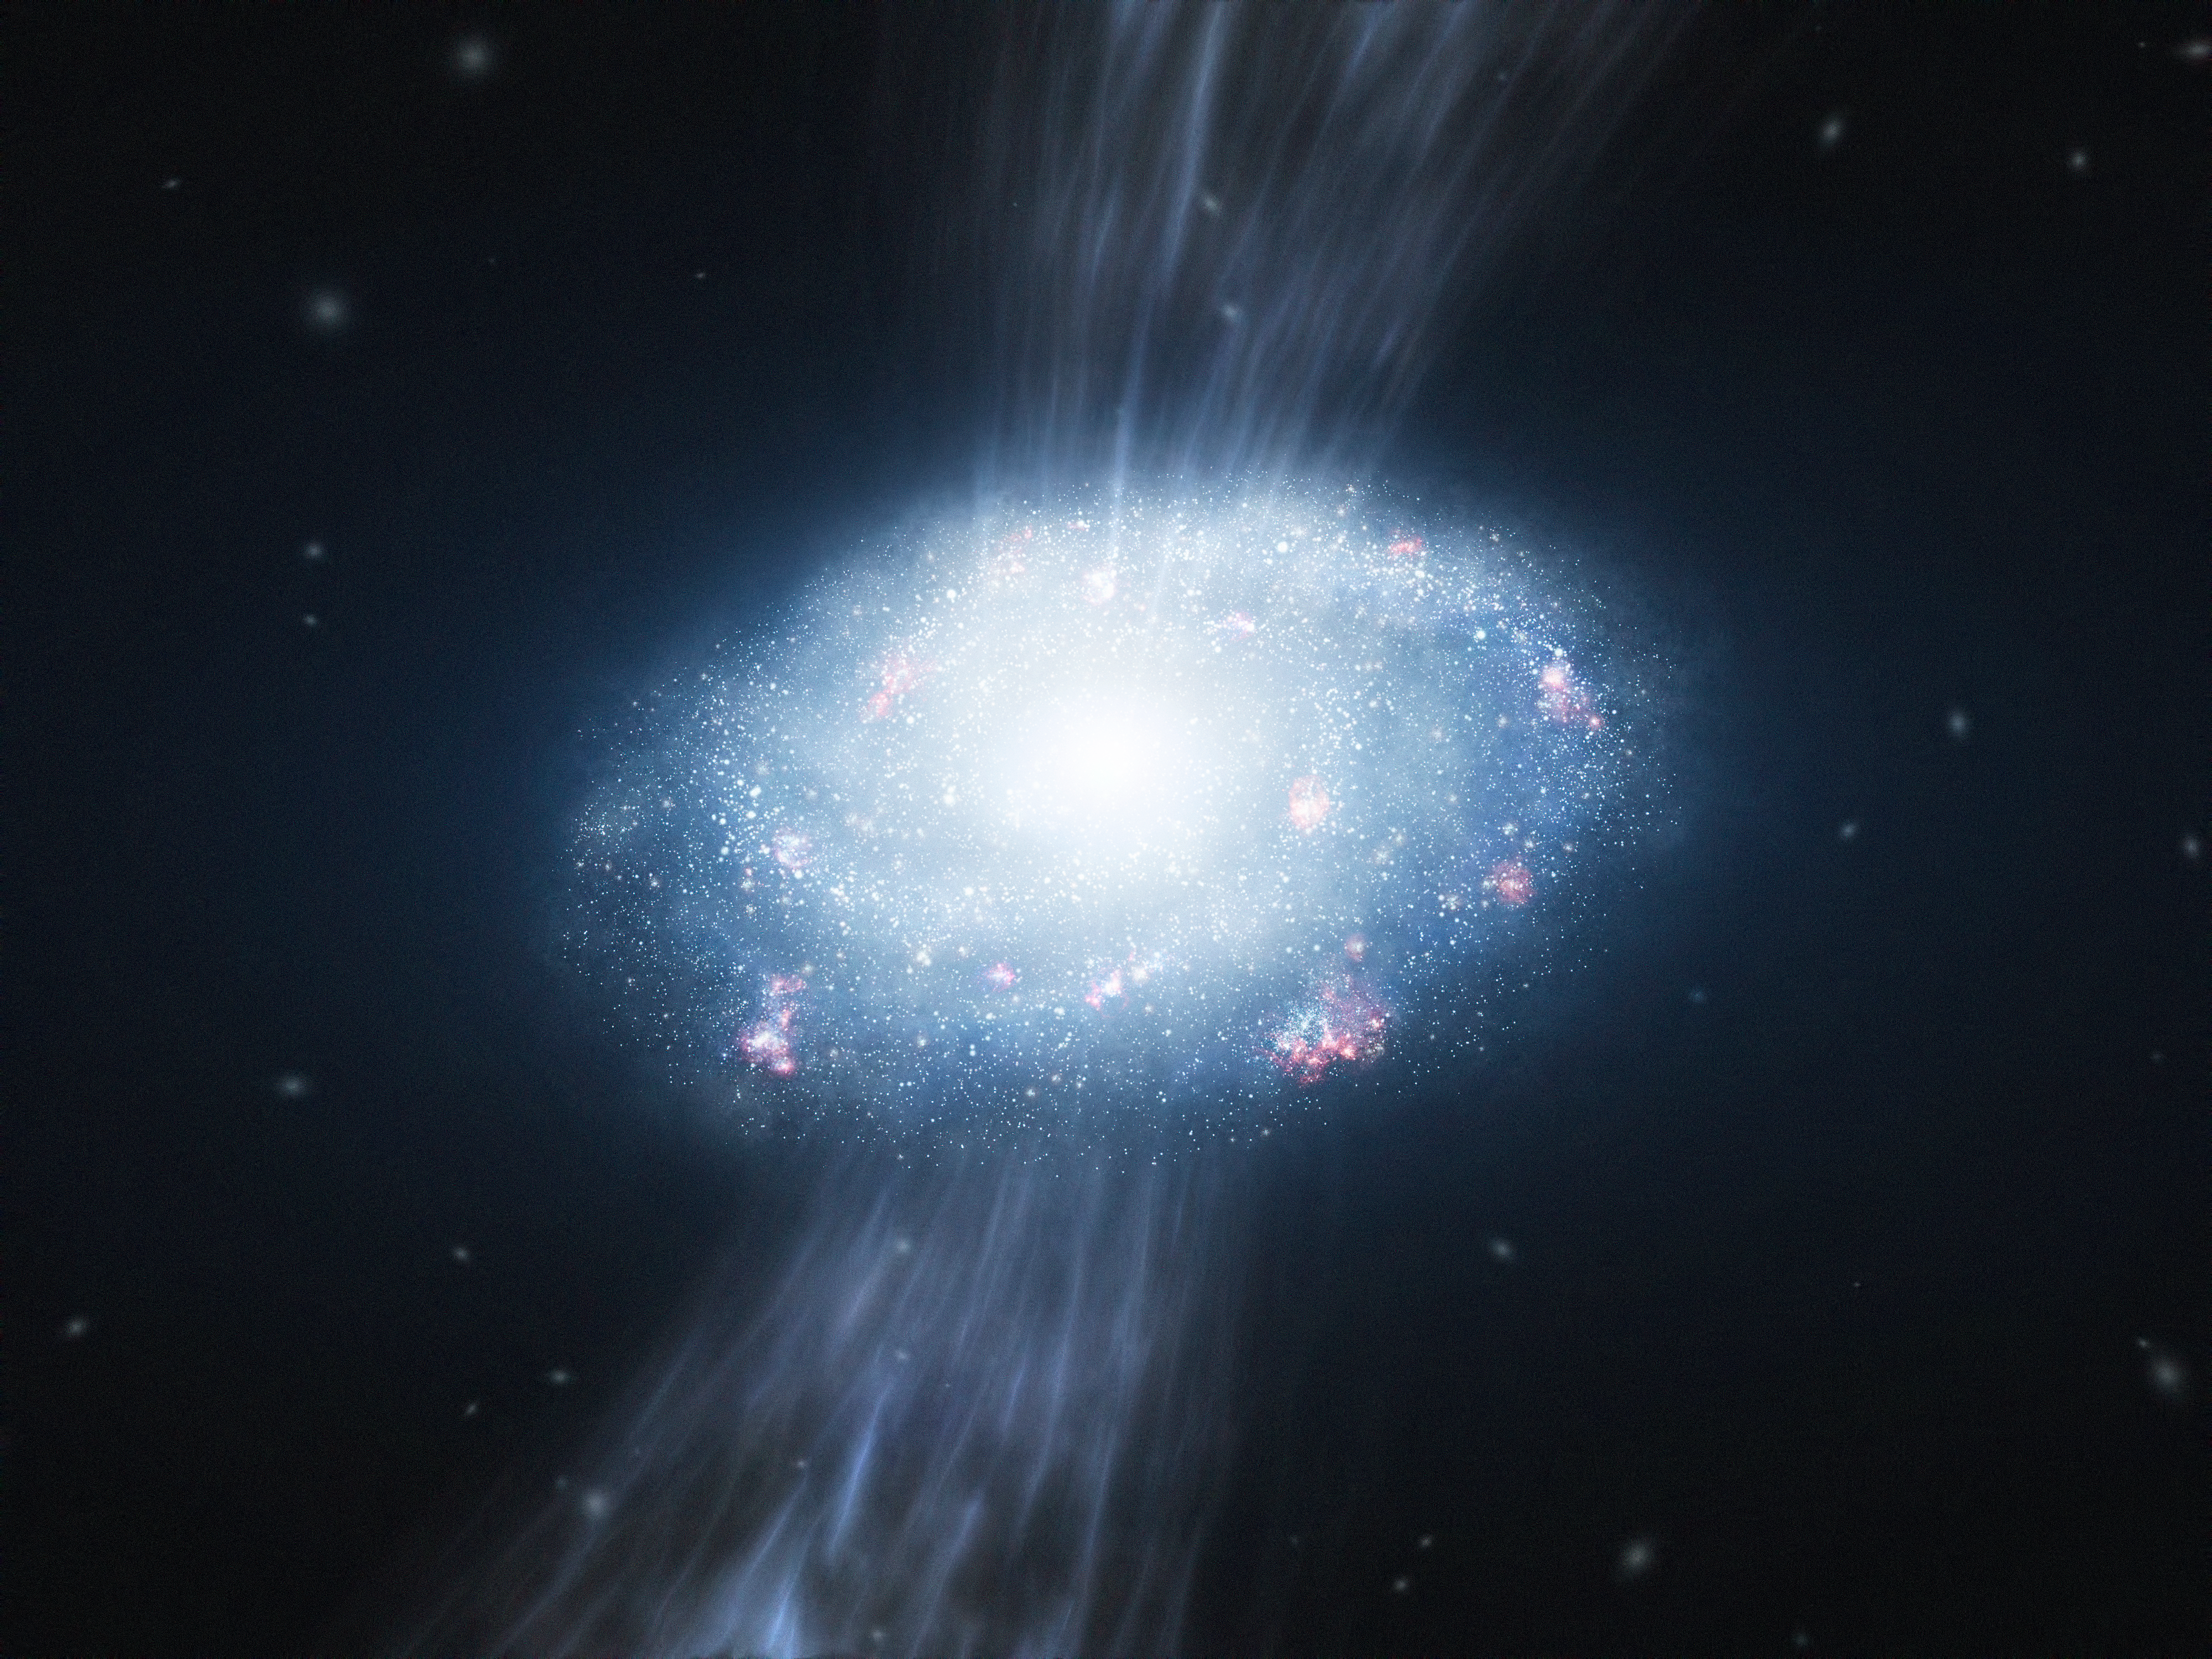

Artist’s impression of a young galaxy accreting material

This artist’s impression shows a young galaxy, about two billion years after the Big Bang, accreting material from the surrounding hydrogen and helium gas and forming many young stars. New results from ESO’s Very Large Telescope have provided the first direct evidence that the accretion of pristine gas alone, without the need for violent major mergers, can fuel vigorous star formation and the growth of massive galaxies in the young Universe.

Credit: ESO/L. Calçada